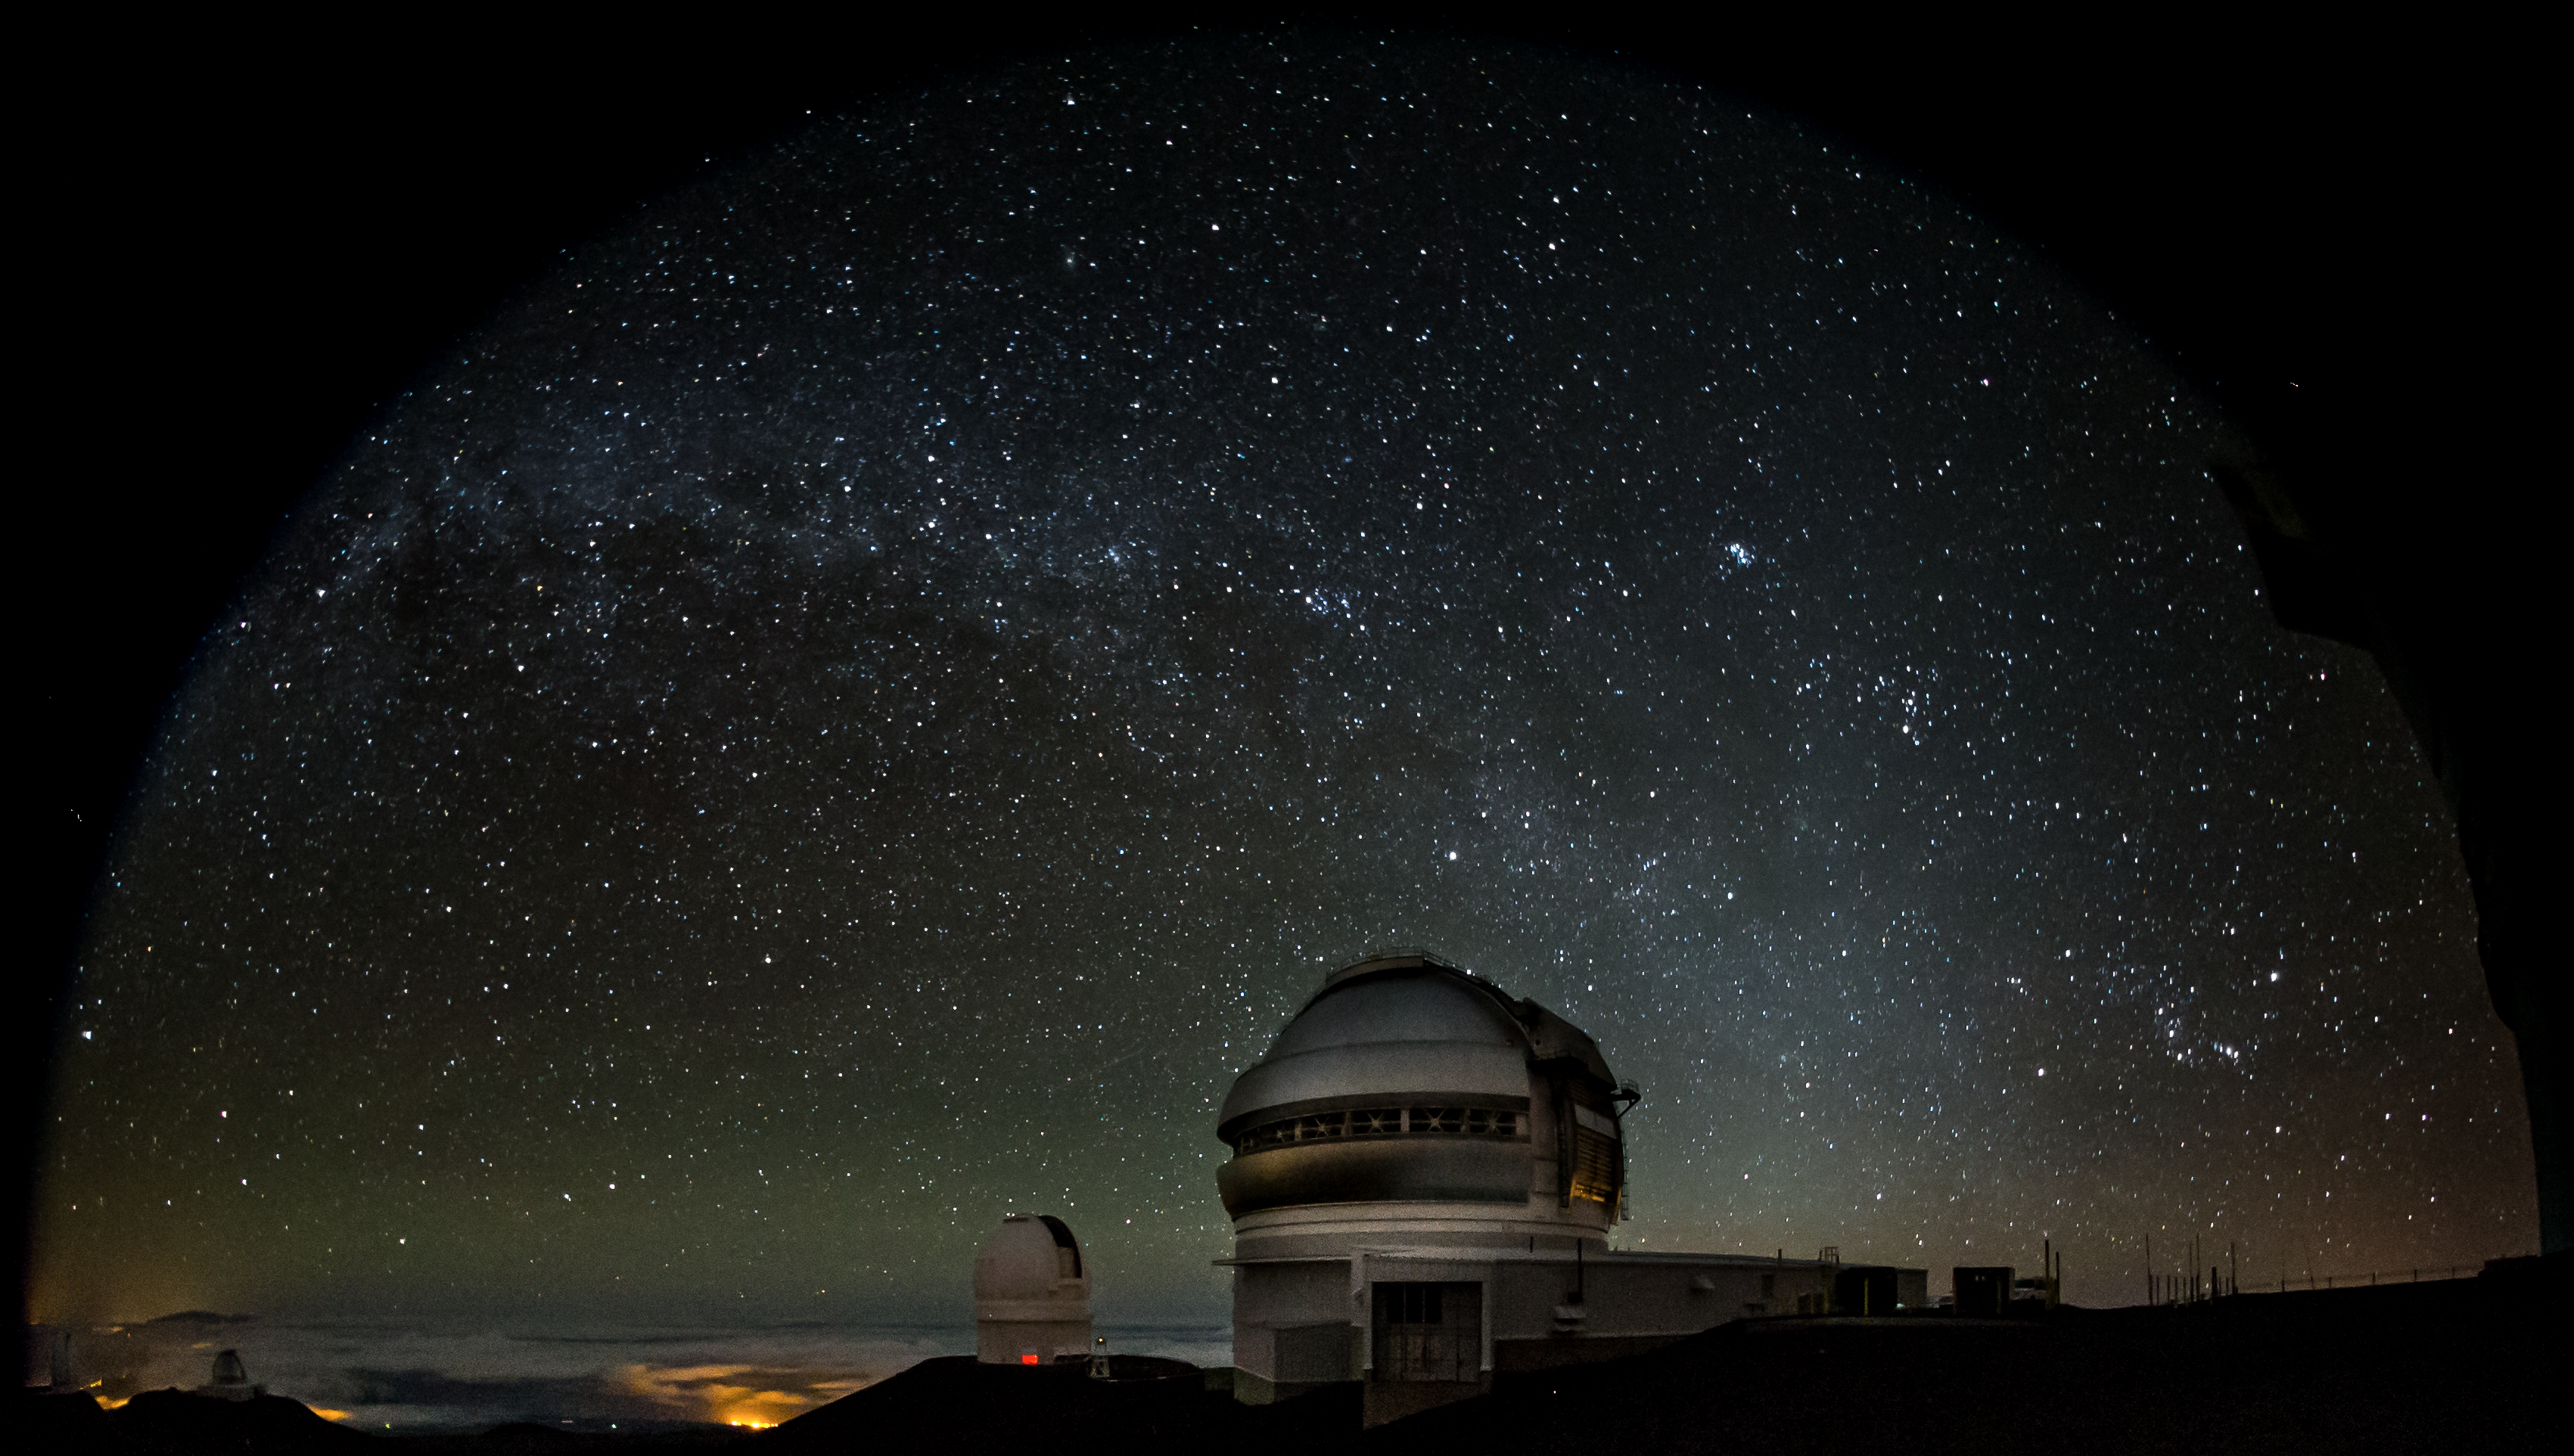

Planetoid Pairs Reveal a Kinder, Gentler Neptune

The Gemini North telescope (foreground, right) with the Canada-France-Hawaii Telescope in background (left). Image obtained during observations for Col-OSSOS and both telescopes are pointing at the same target.

Credit: Gemini Observatory/AURA, photo by Joy Pollard.